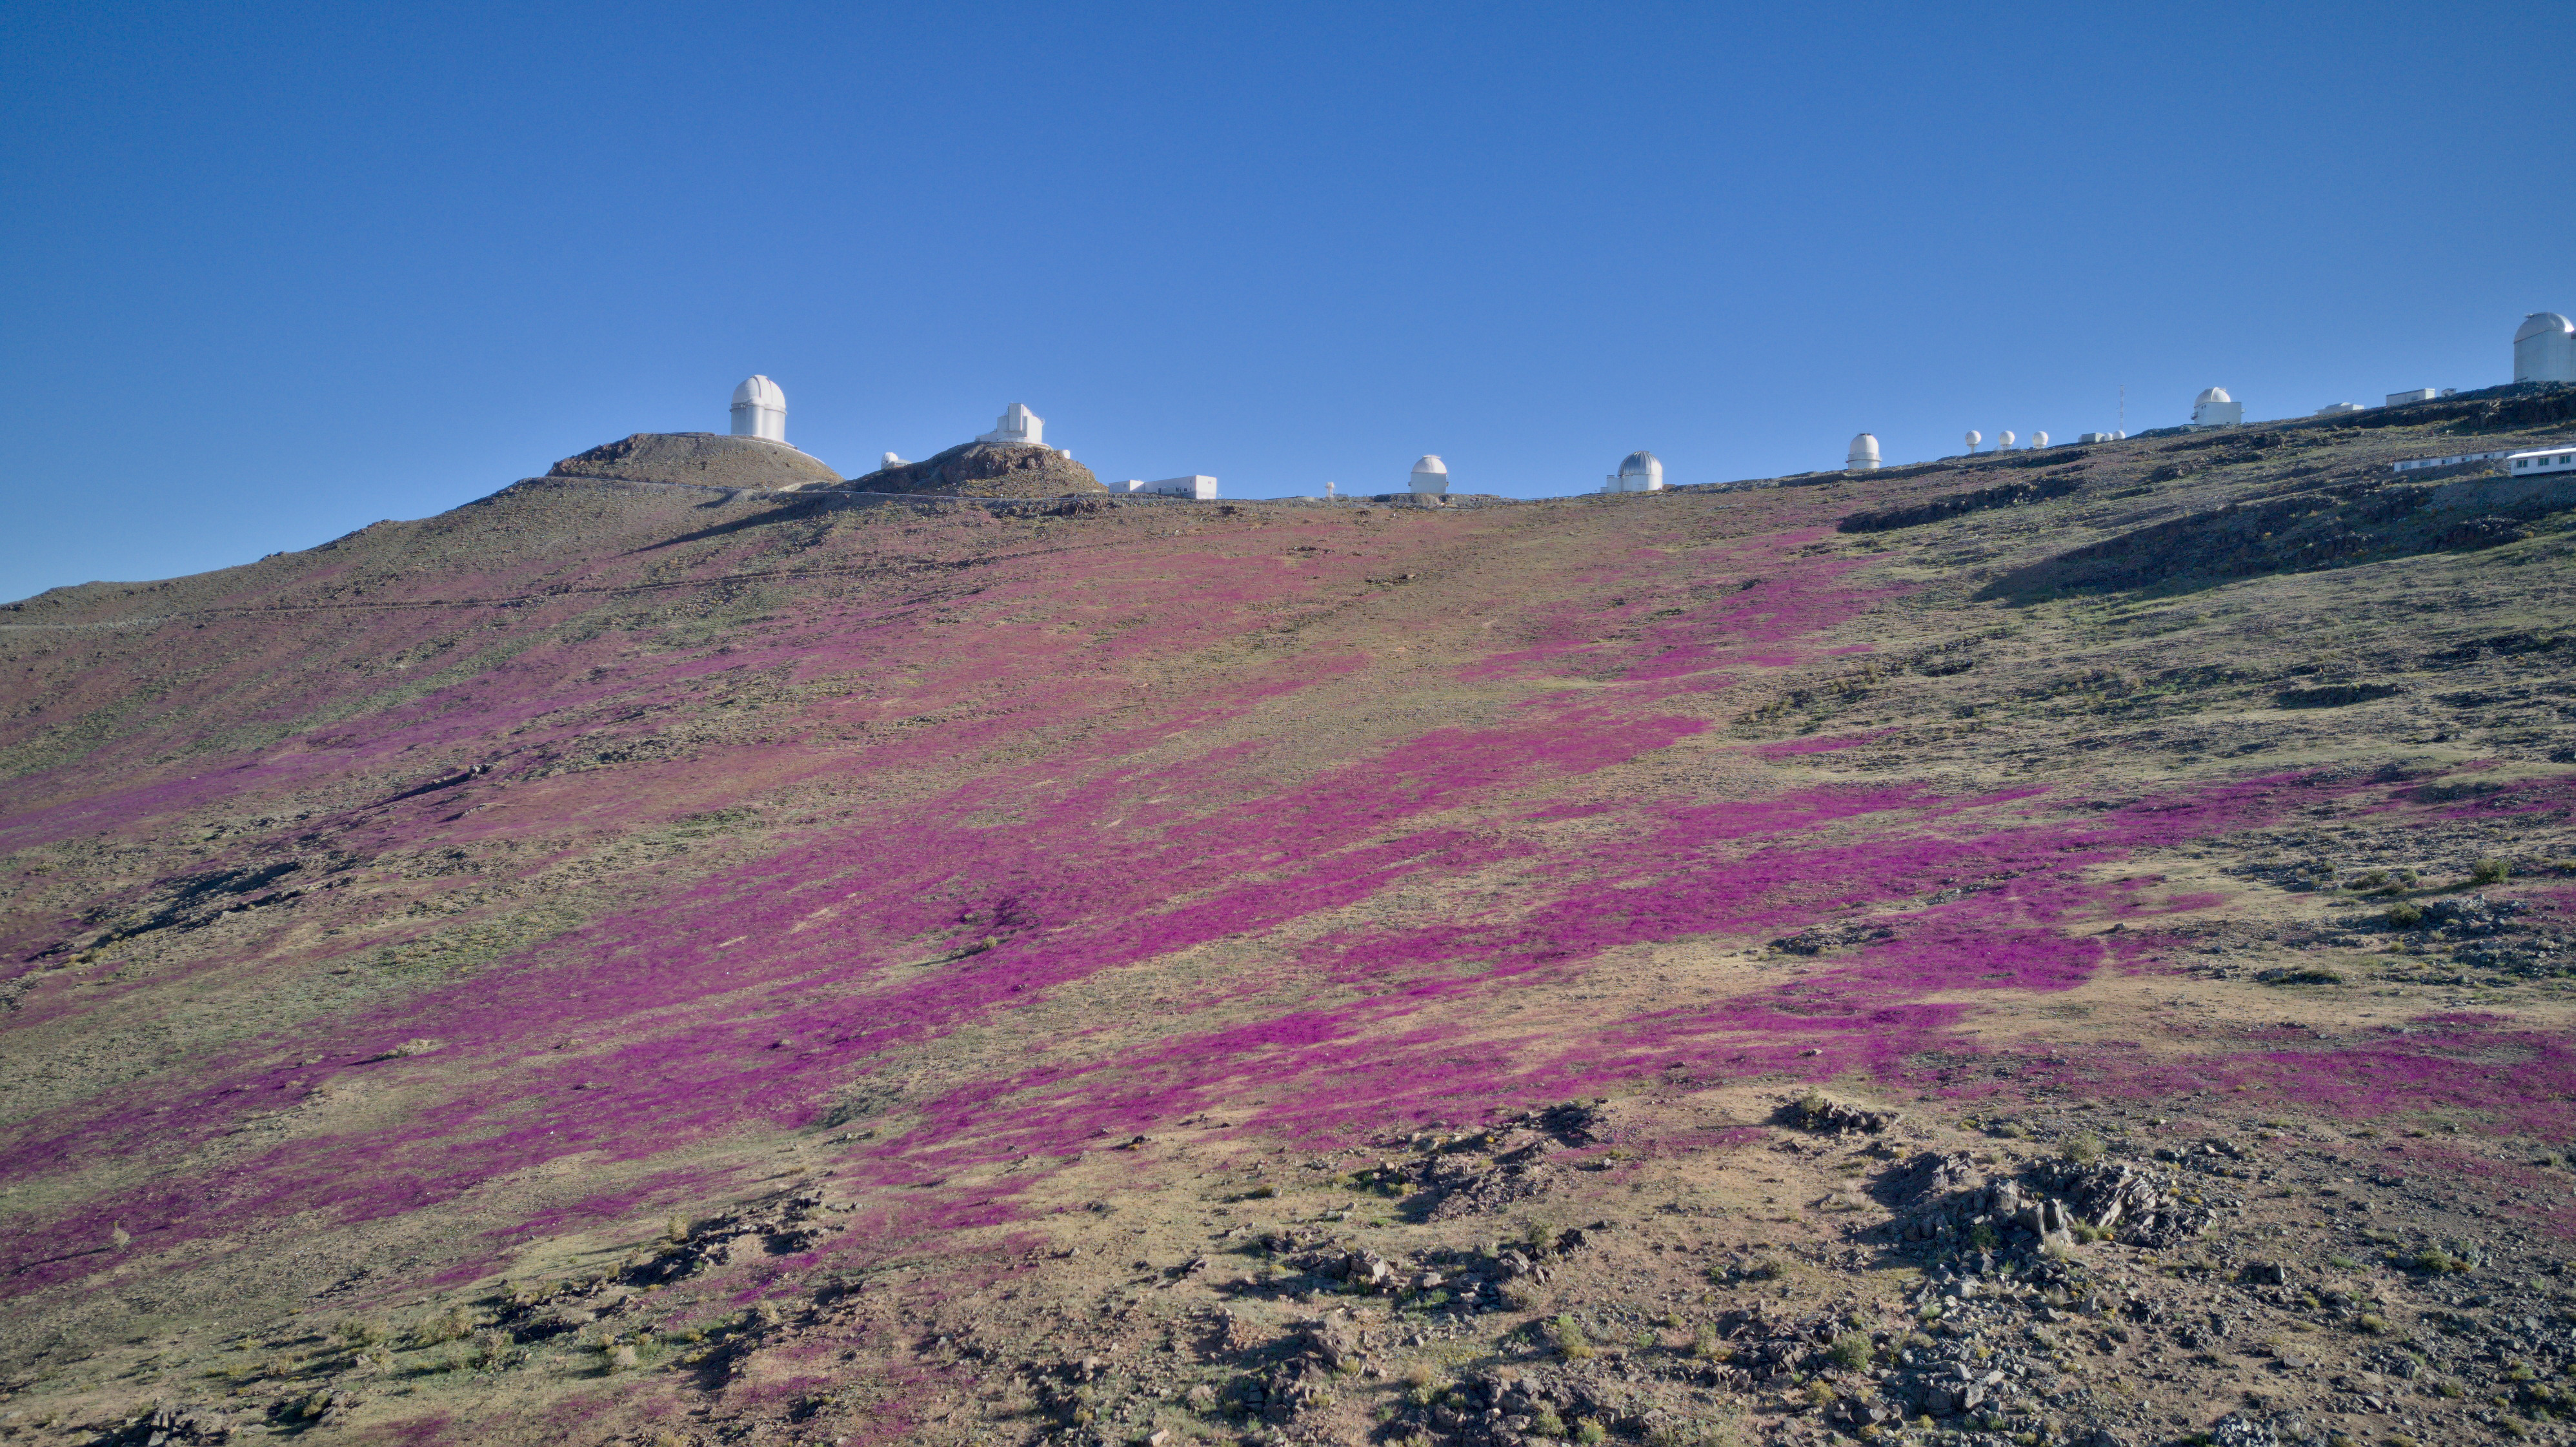

Sleeping beauty awakens in La Silla

ESO’s La Silla Observatory is located on the outskirts of the Chilean Atacama Desert, 600 km north of Santiago de Chile and at an altitude of 2400 metres. As ESO’s first observatory, it has been seeing wonders in the night sky ever since it started operations in the 1960s, but sometimes it also gets to see wonderful things right at its doorstep.

The Atacama Desert is the driest place on Earth outside the polar regions in terms of average rainfall. But when rain does fall, complemented by the right temperature and sunlight, it can trigger something spectacular: over 200 different plant species, whose seeds and bulbs lie dormant in the ground during the dry periods, start to bloom. Soon, hundreds of kilometres of otherwise sandy, rocky, and barren desert are covered in purple, pink, and yellow flowers — a phenomenon called “desierto florido” (the flowering desert).

Since the weather conditions have to be just right, this phenomenon only happens every few years, normally between September and November — springtime in Chile. The photo above shows the “superbloom” of October 2022, which was also the first bloom in five years. This event inspired the government of Chile to create a national park in the province of Copiapó, further north in Chile, to protect this spectacular show of nature — and the night sky above it.

Credit: I. Saviane/ESO